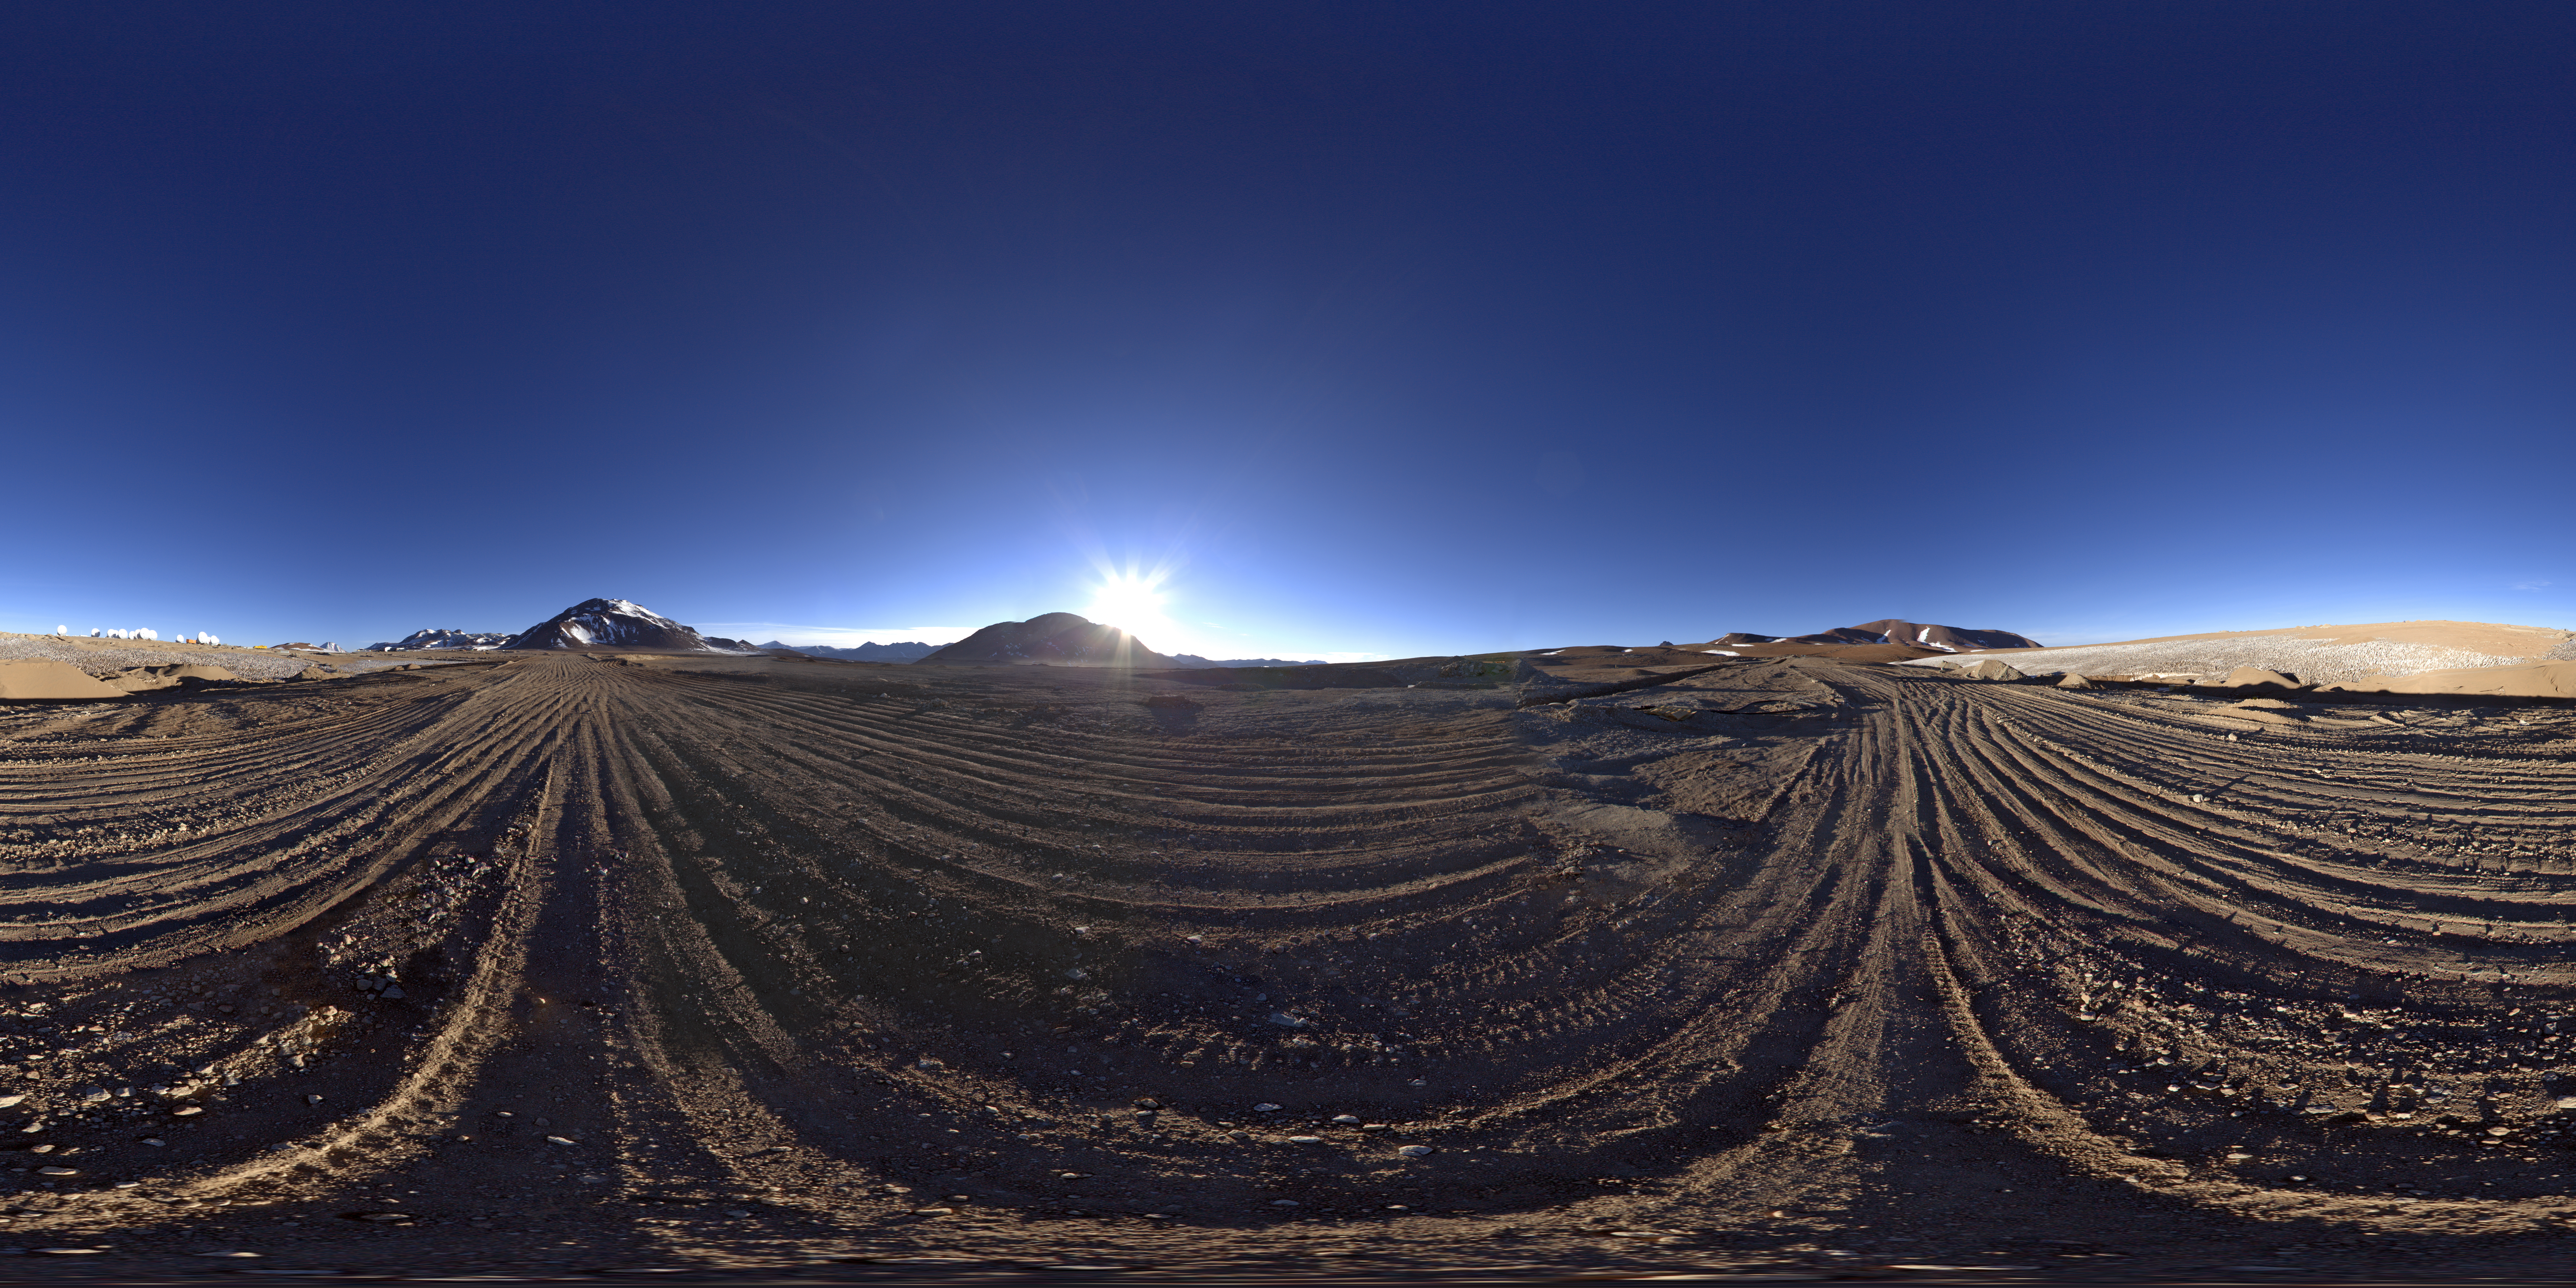

Chajnantor plateau

This 360 degree panorama image shows the Chajnantor Plateau, located at an altitude of 5000 metres in the Chilean Andes. The collection of 12 antennas visible on the far left, each with a diameter of 7 metres, make up the ALMA Compact Array (ACA).

Credit: ESO